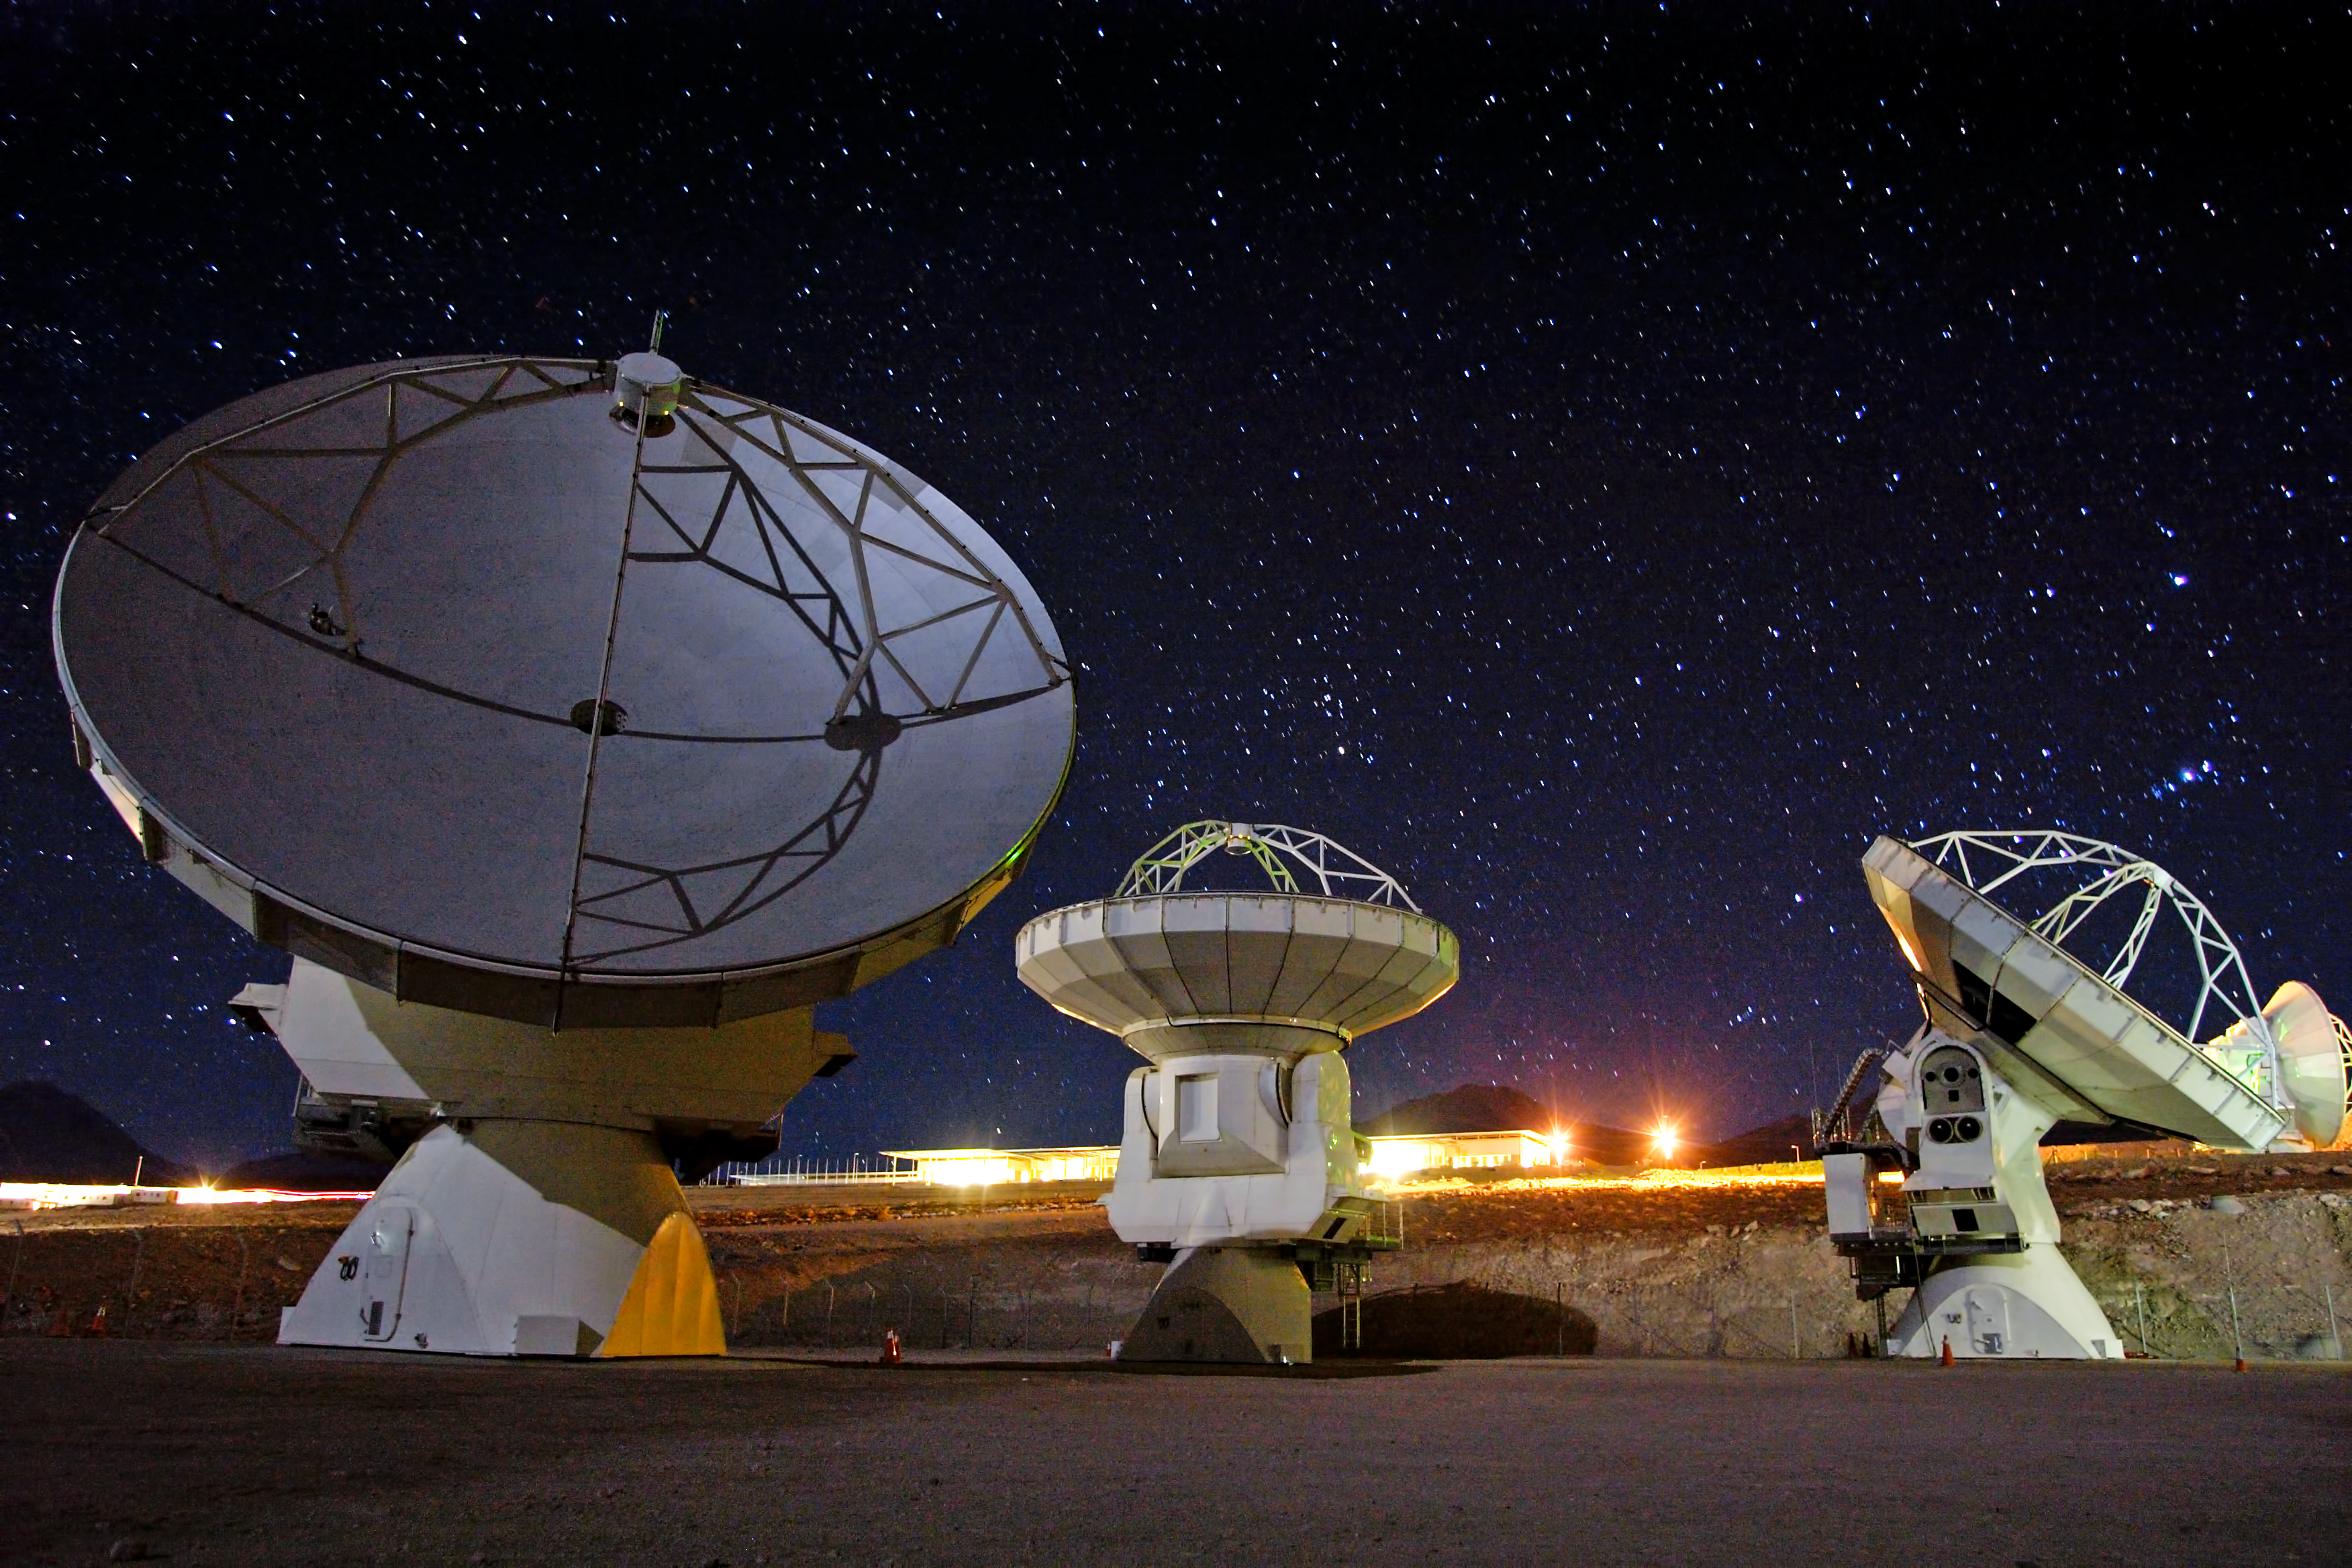

ALMA antennas ready for action

ALMA is coordinated and operated by the Joint ALMA Observatory (JAO) in Chile on behalf of the three executives. The European executive is represented by ESO, which also hosts the European ALMA Regional Centre. The other partners North America and East Asia are represented by NRAO and NAOJ respectively.

Credit: AUI/NRAO, Carlos Padilla